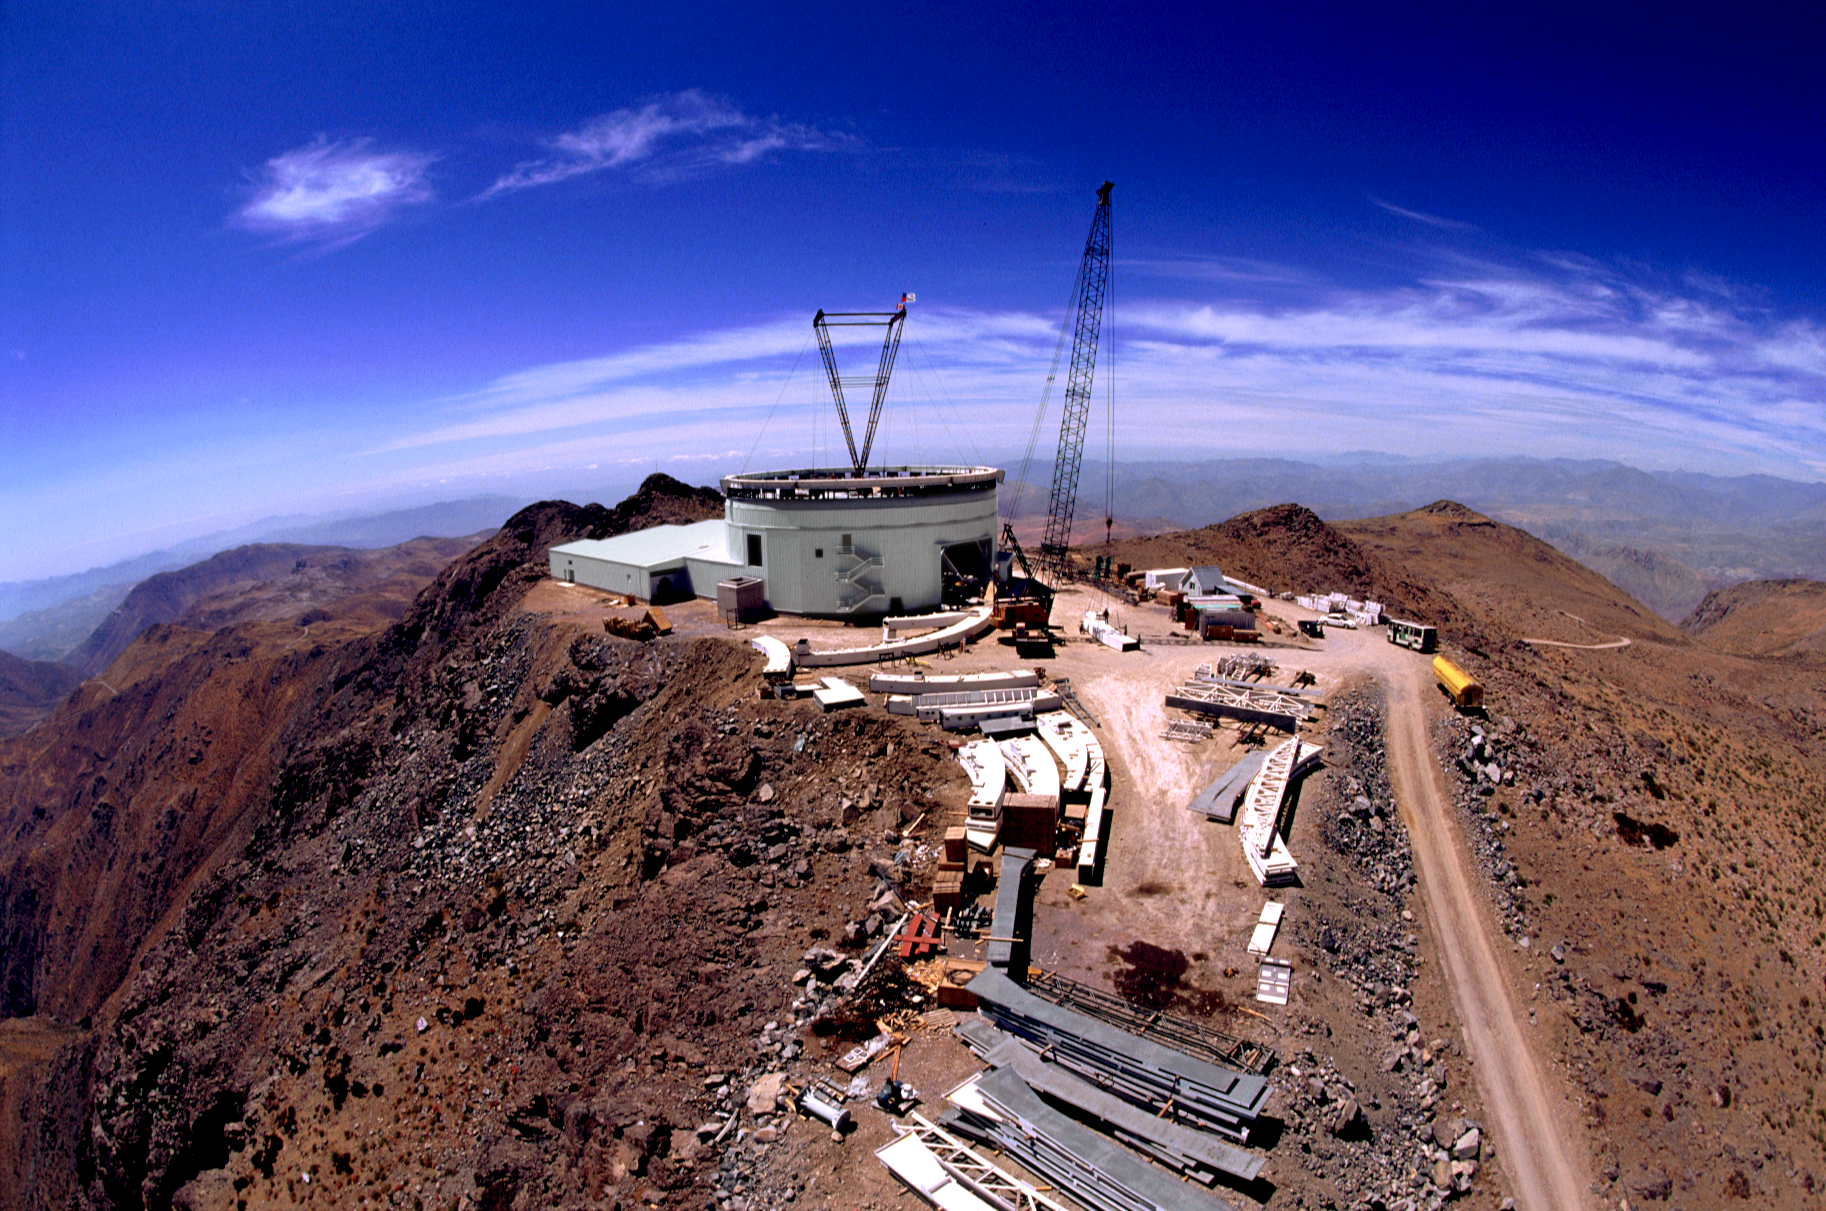

Gemini South, Cerro Pachon

Construction at Cerro Pachon, Chile, in late January of 1998, in preparation for the Gemini South 8-meter telescope.

Credit: Tom Sebring/NOIRLab/NSF/AURA/